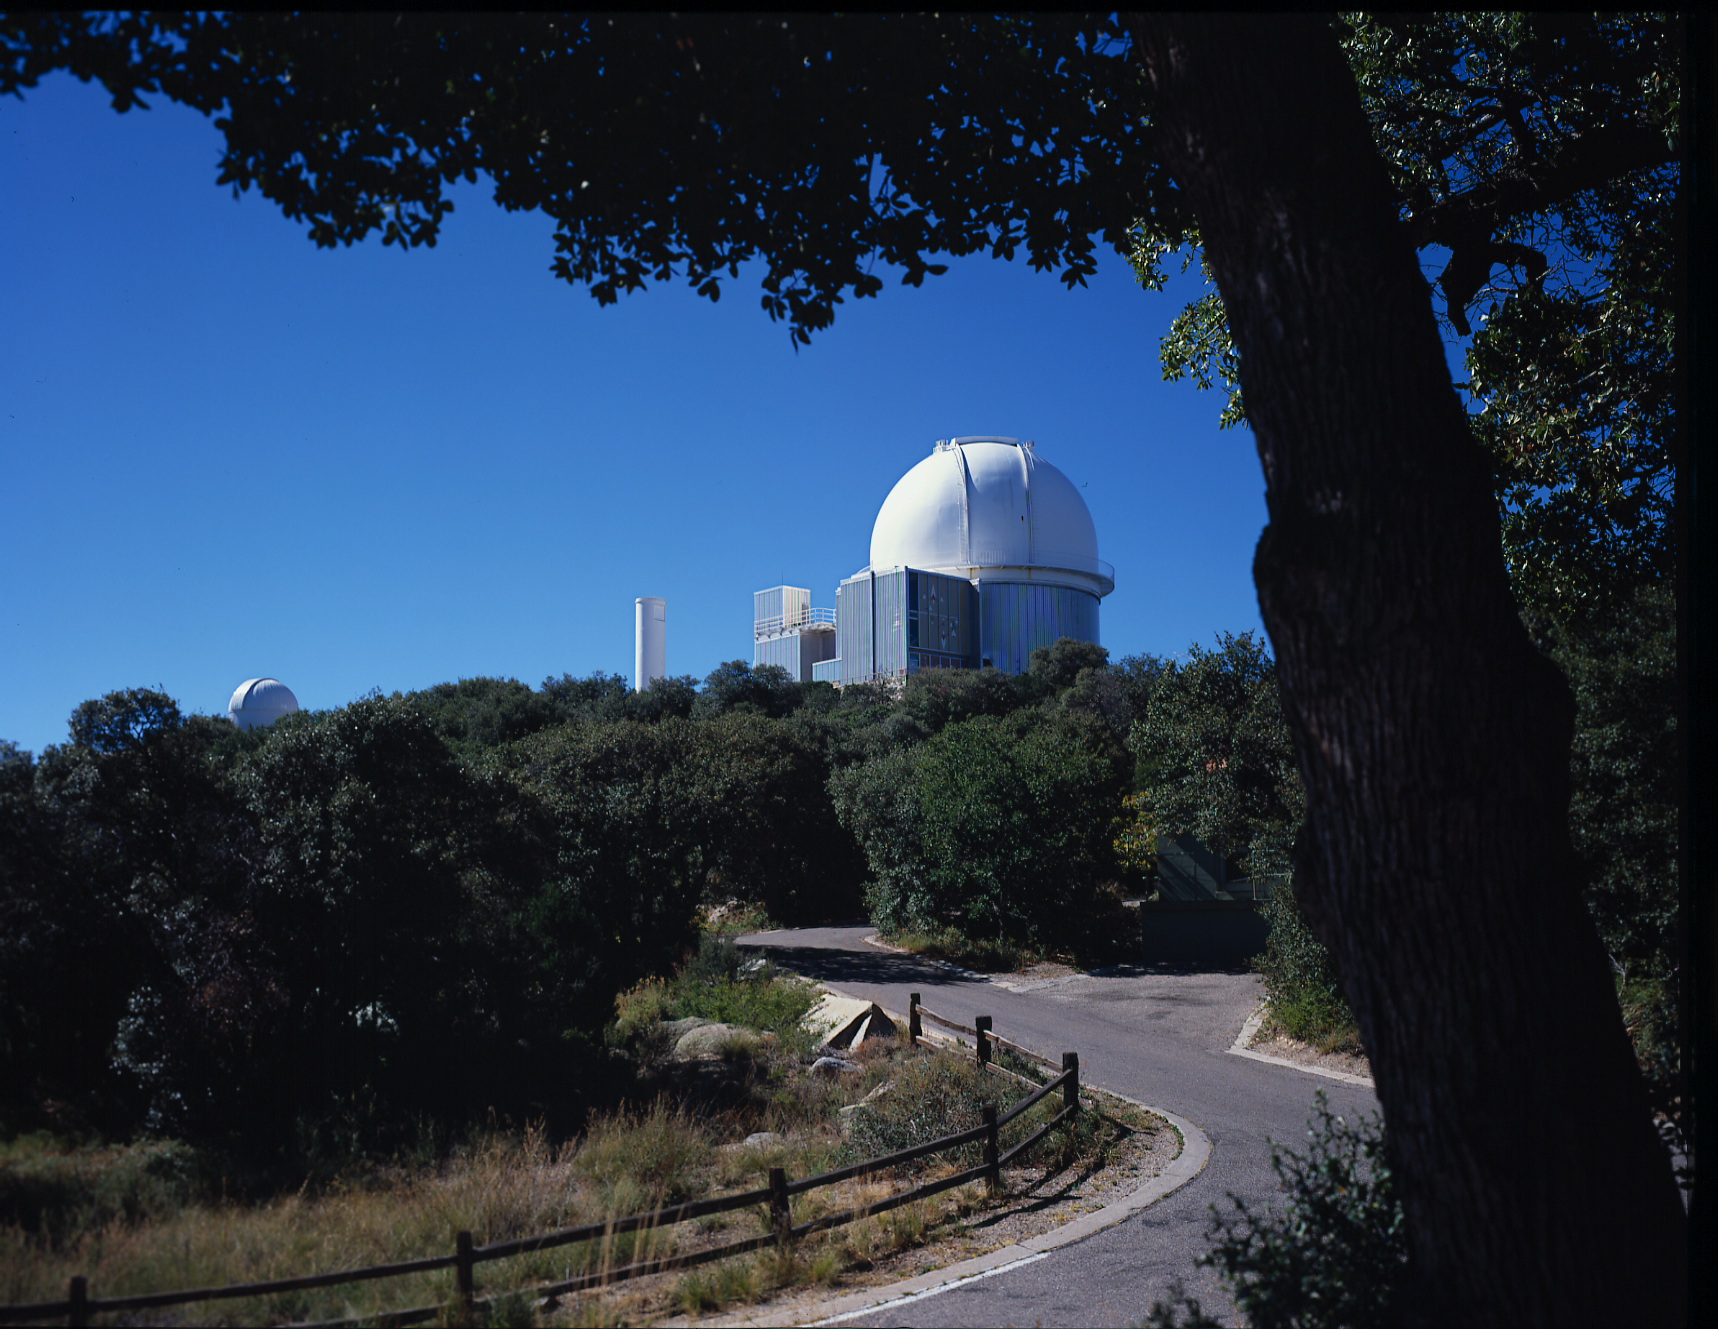

KPNO 2.1-meter early in life

The 84-inch (now 2.1-meter) telescope on Kitt Peak, seen from what used to be the residence of Dick Doan, looking along the wood-fenced road past an overhanging tree. The dome to the left is one of the 16-inch telescopes, since removed.

Credit: NOIRLab/NSF/AURA